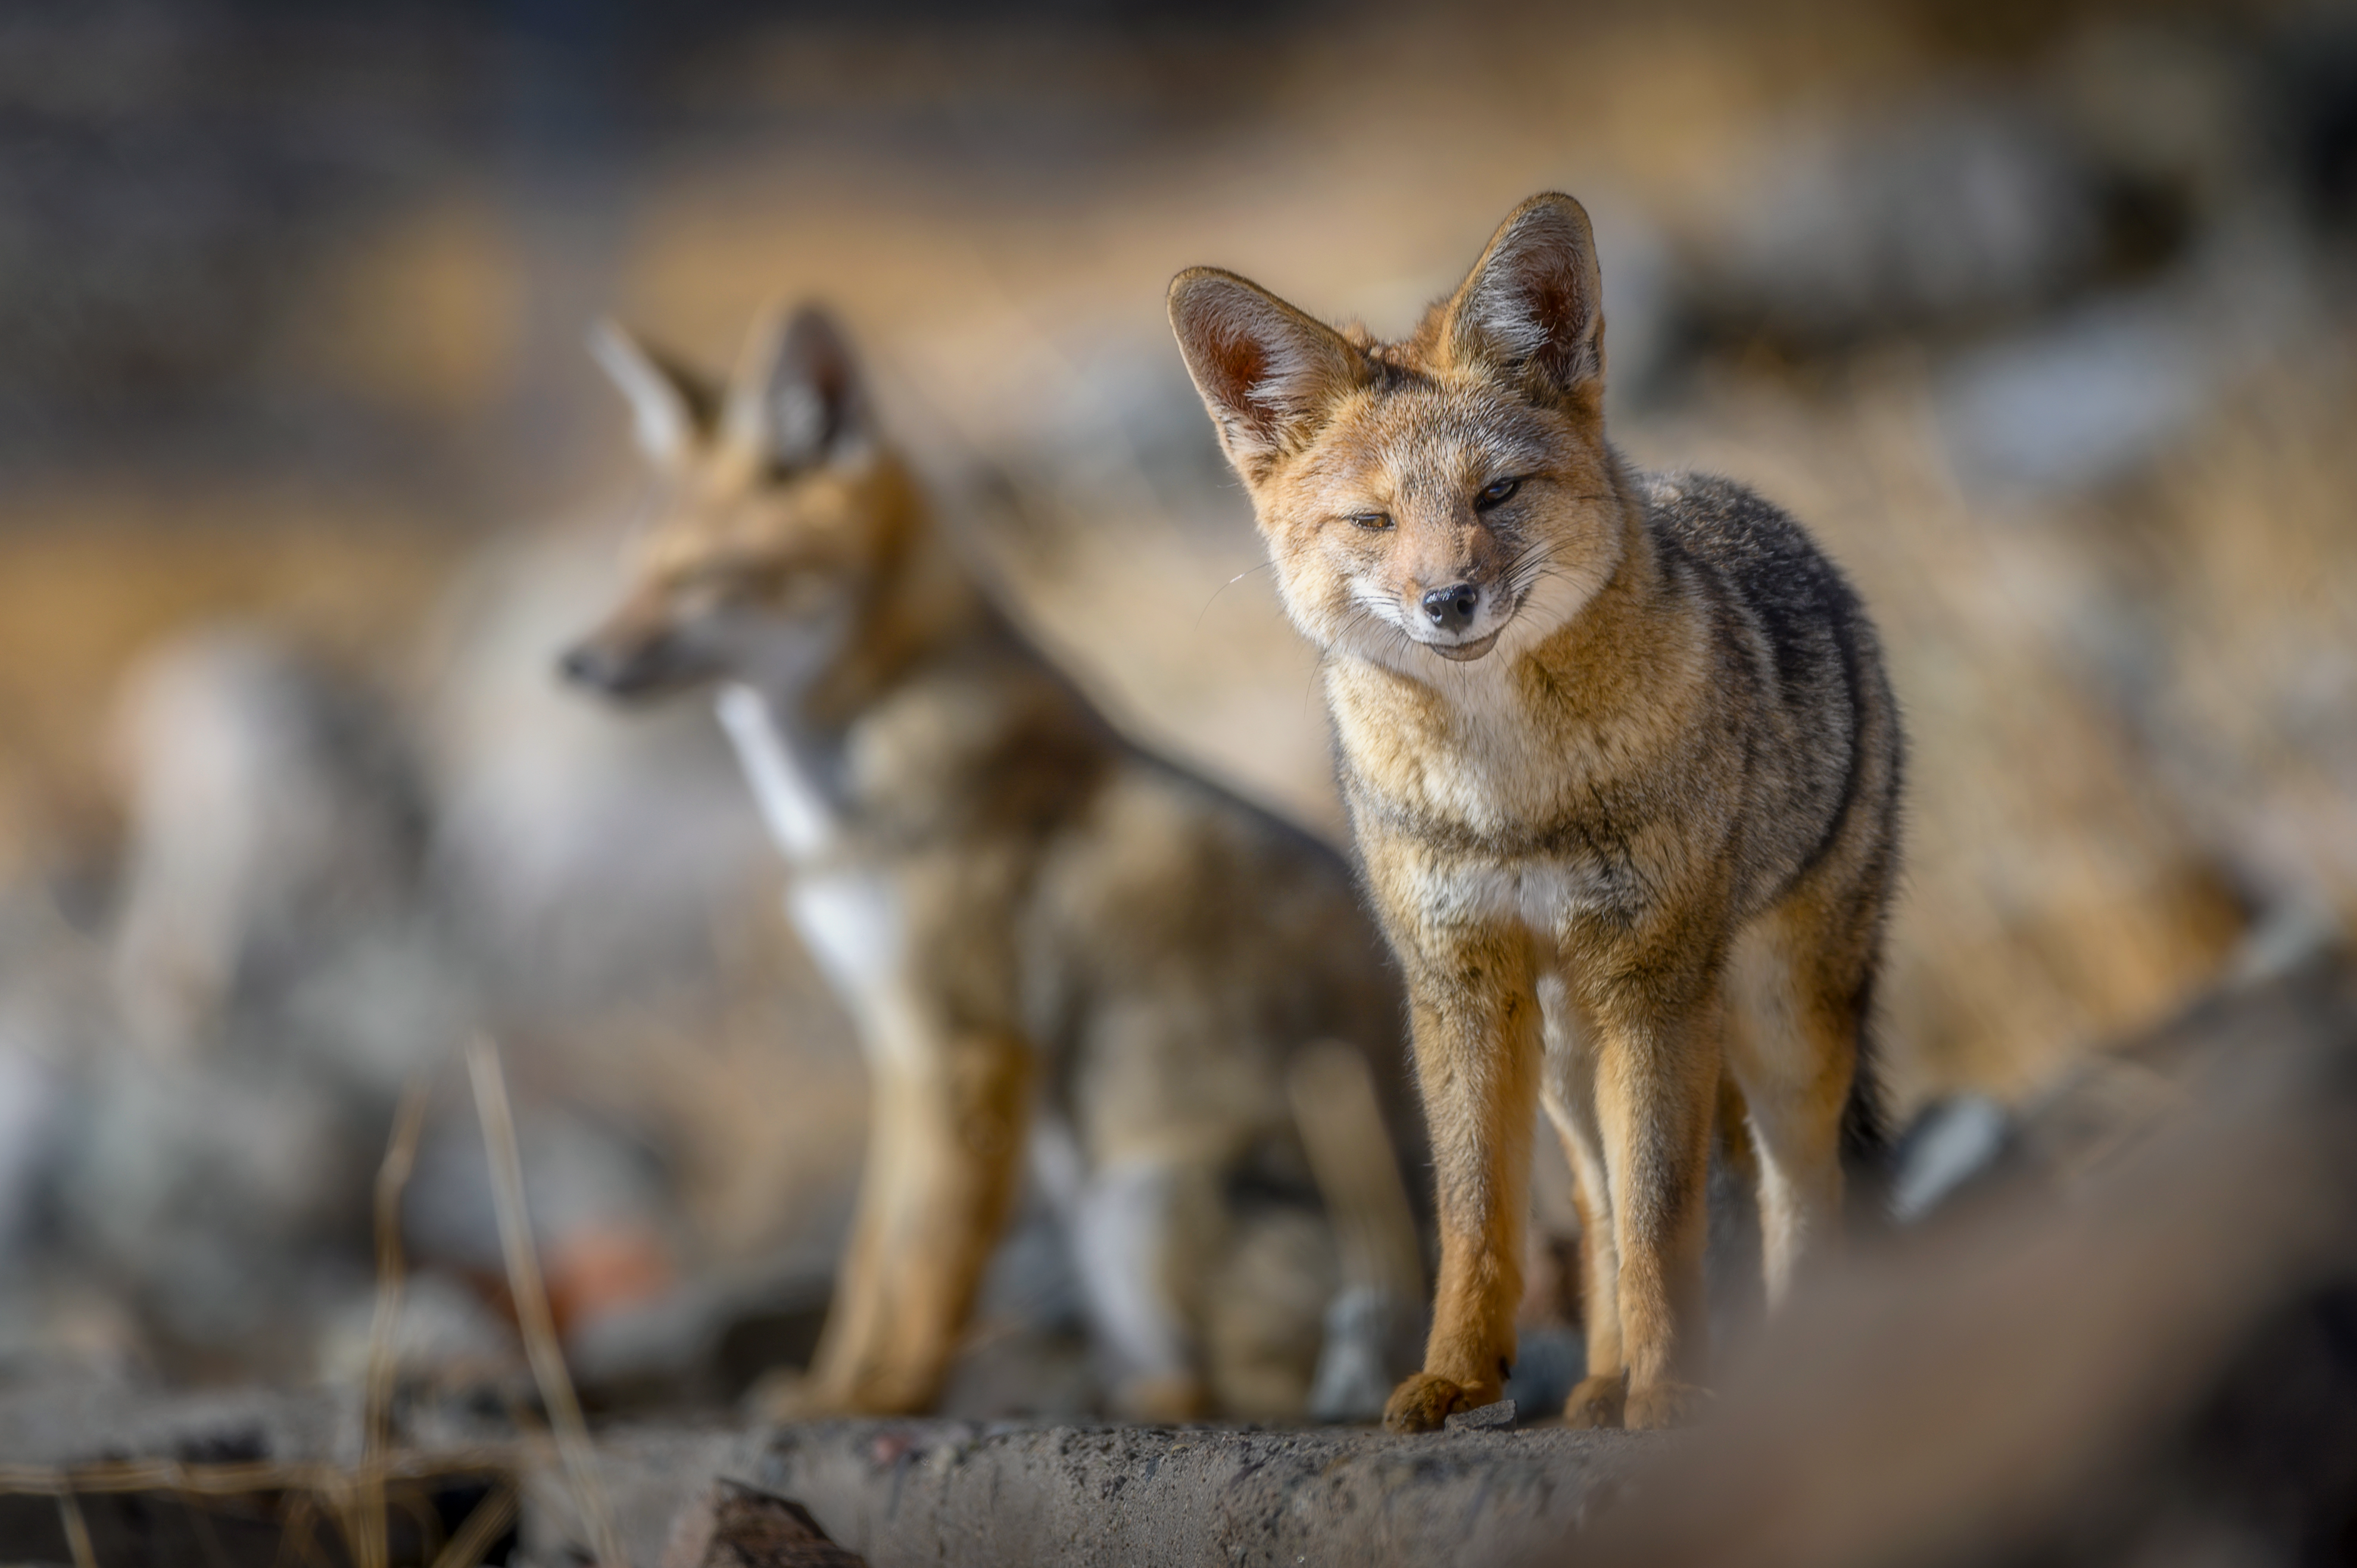

Culpeos in the Atacama

The Northern Chilean Atacama Desert is home to more than just telescopes. Culpeos, also known as Andean foxes, are just one of the many types of wildlife that can be seen around the telescope sites.

Credit: ESO/A. Ghizzi Panizza (www.albertoghizzipanizza.com)